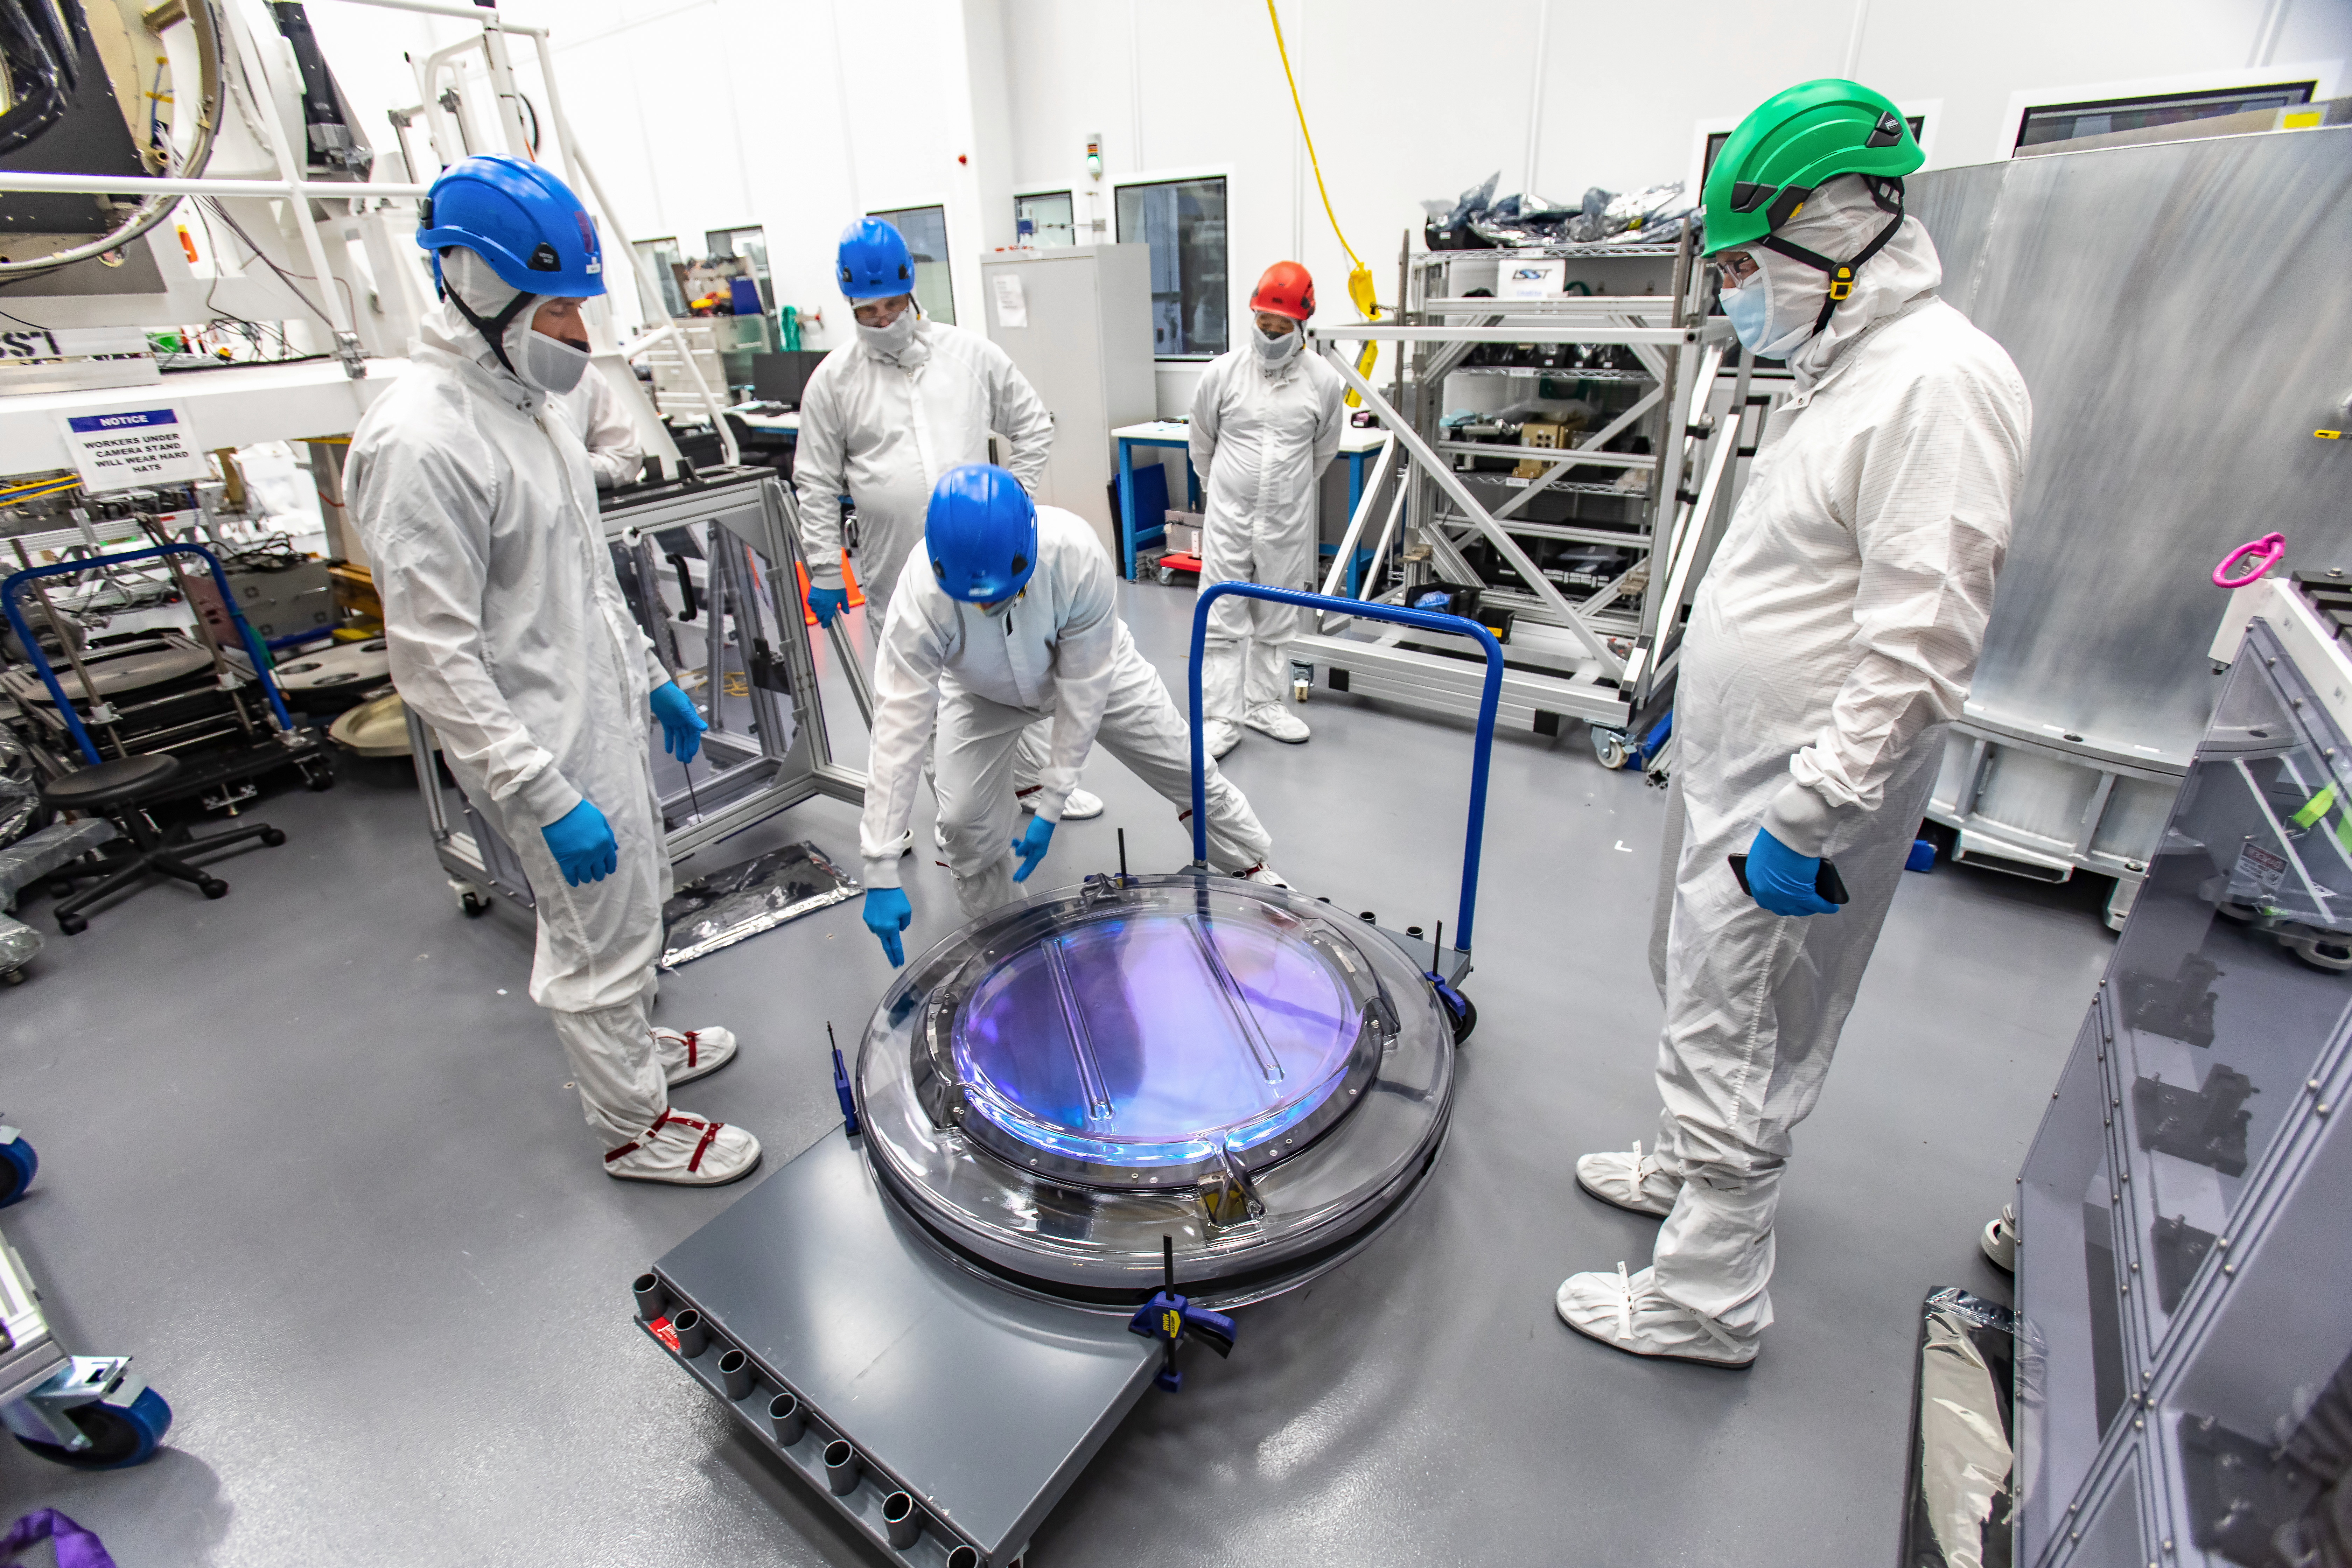

LSST R-Band Optical Filter

SLAC's LSST team carefully unpack, examine, test and store the r-band filter, the first of six optic filters that will be part of the completed LSST Camera.

Credit: Jacqueline Ramseyer Orrell/SLAC National Accelerator Laboratory